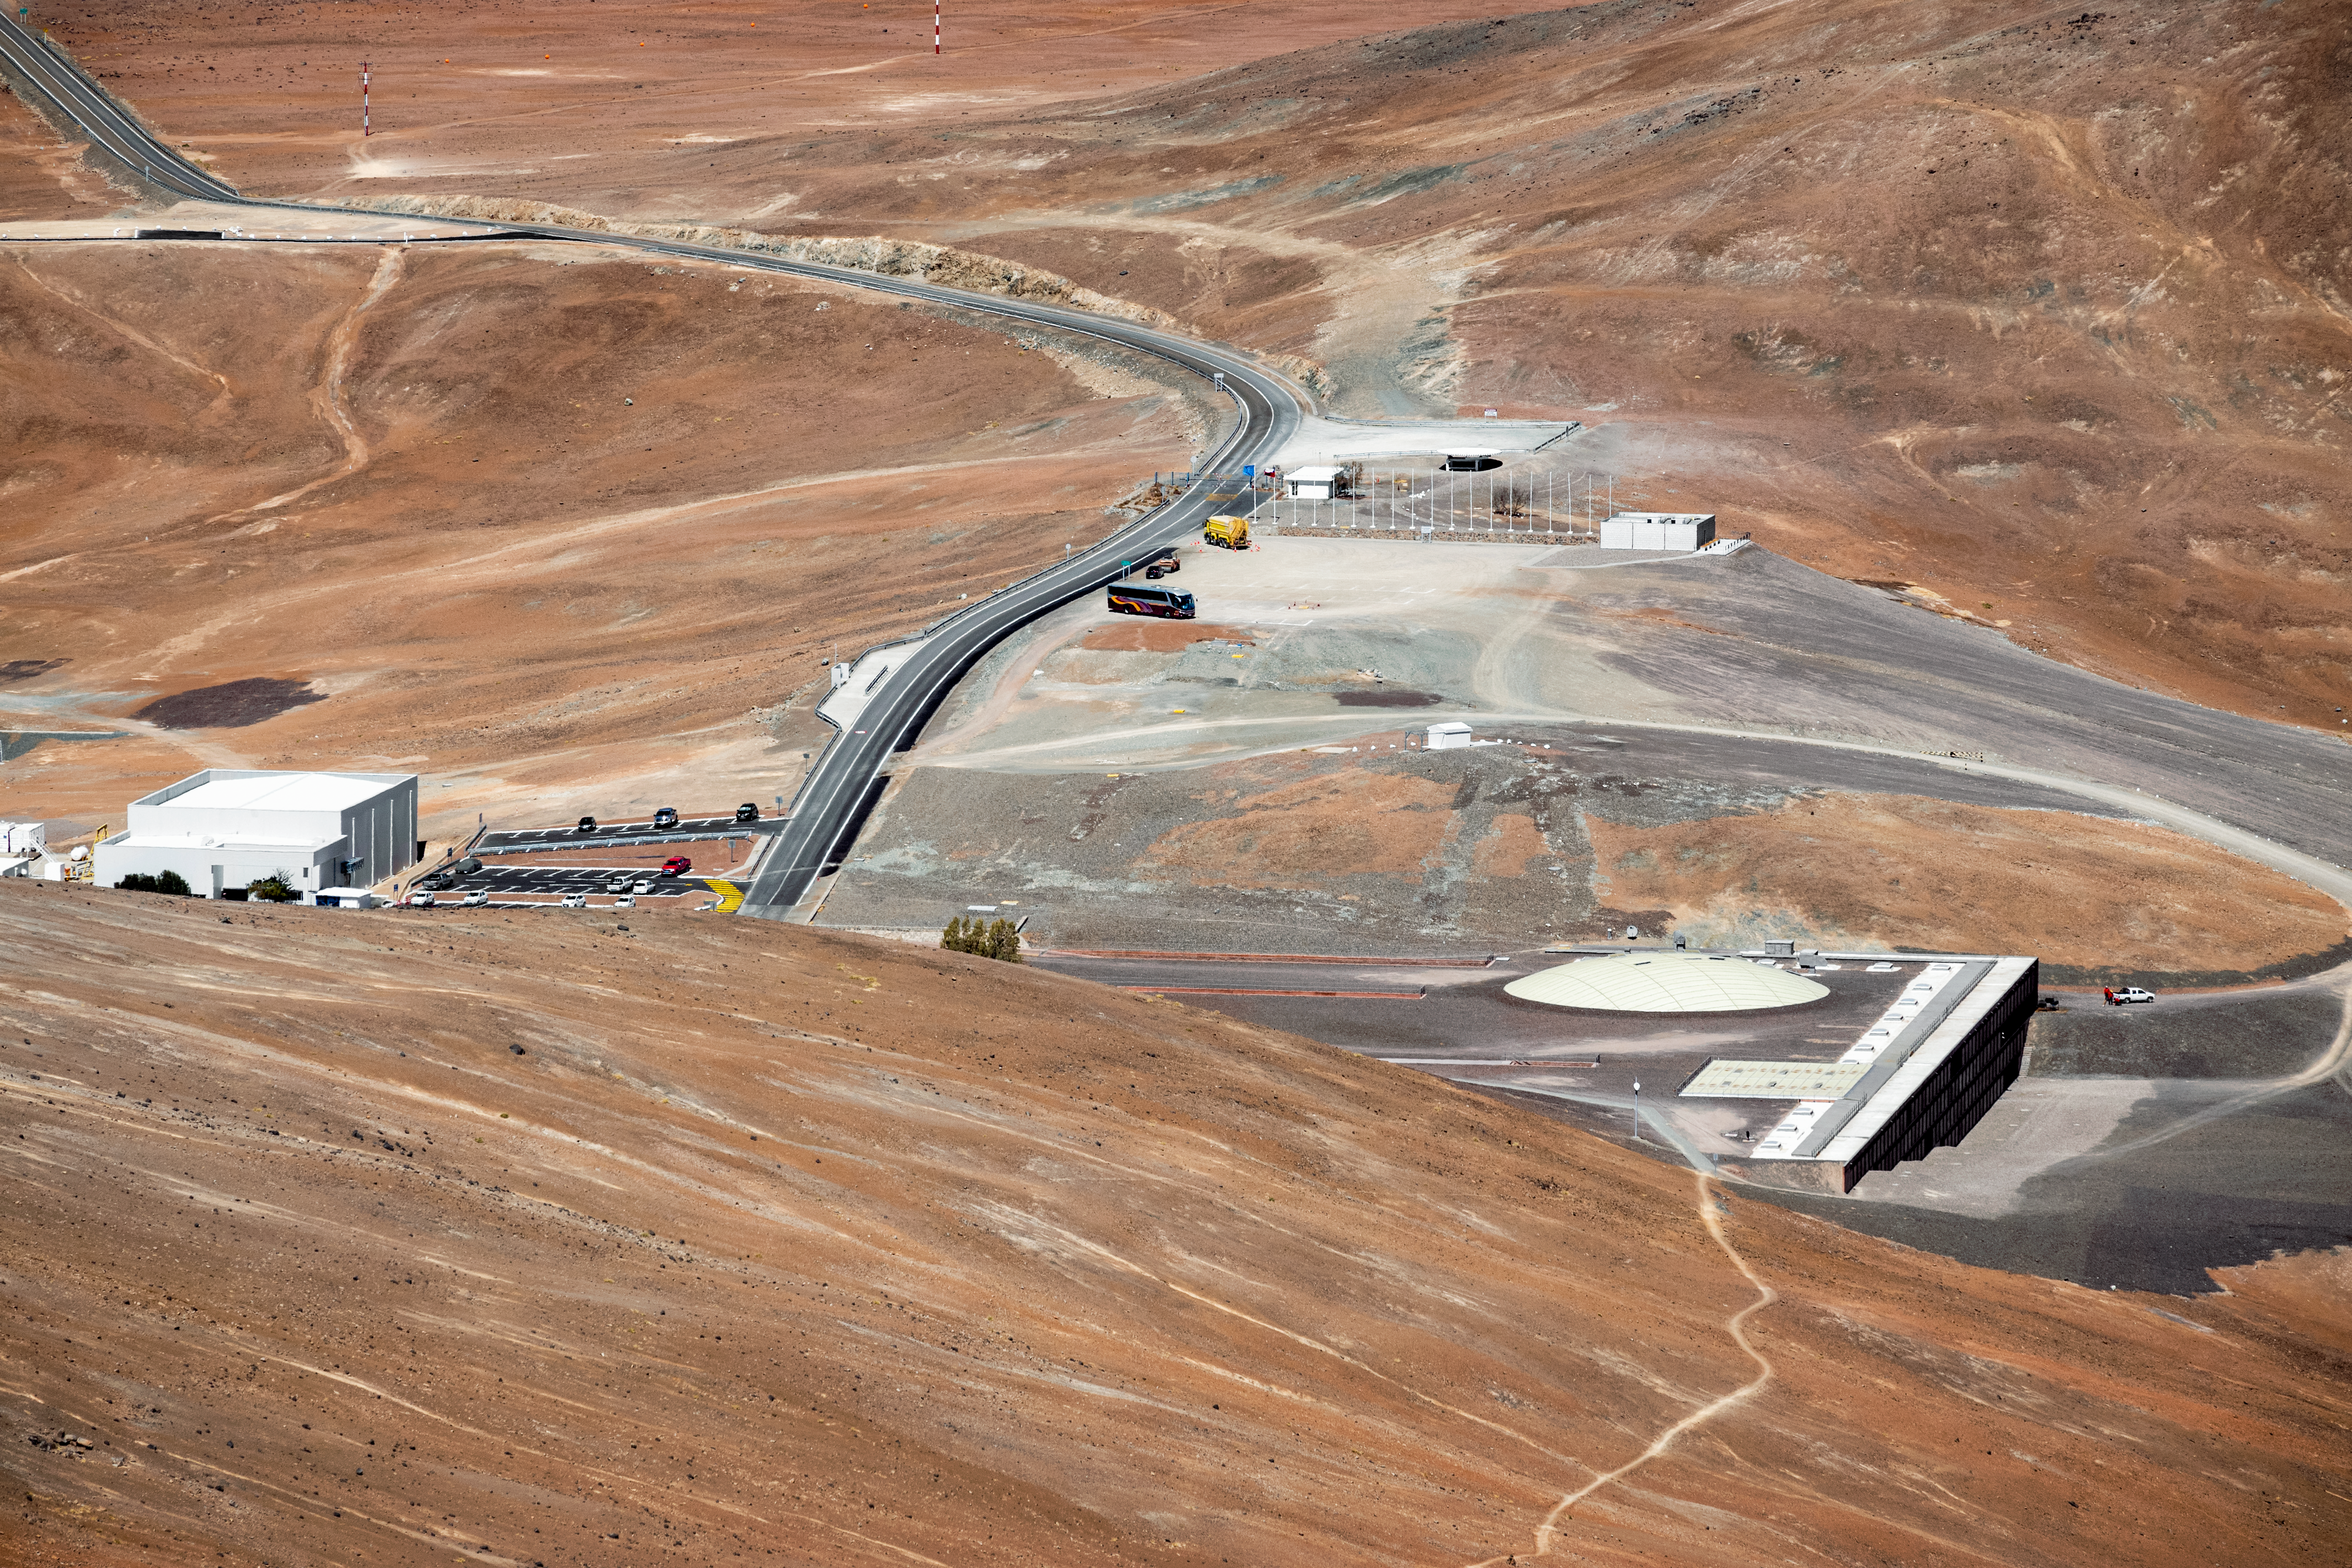

Aerial view of Paranal Residencia

Aerial view of Paranal Residencia. The hotel was built as a respite for astronomers and engineers working at Paranal Observatory. It is located on Cerro Paranal in the north part of the Atacama Desert, Chile. Inside, the Residencia hosts a resturant, swimming pool, library and sauna.

Credit: ESO/S. Goebel